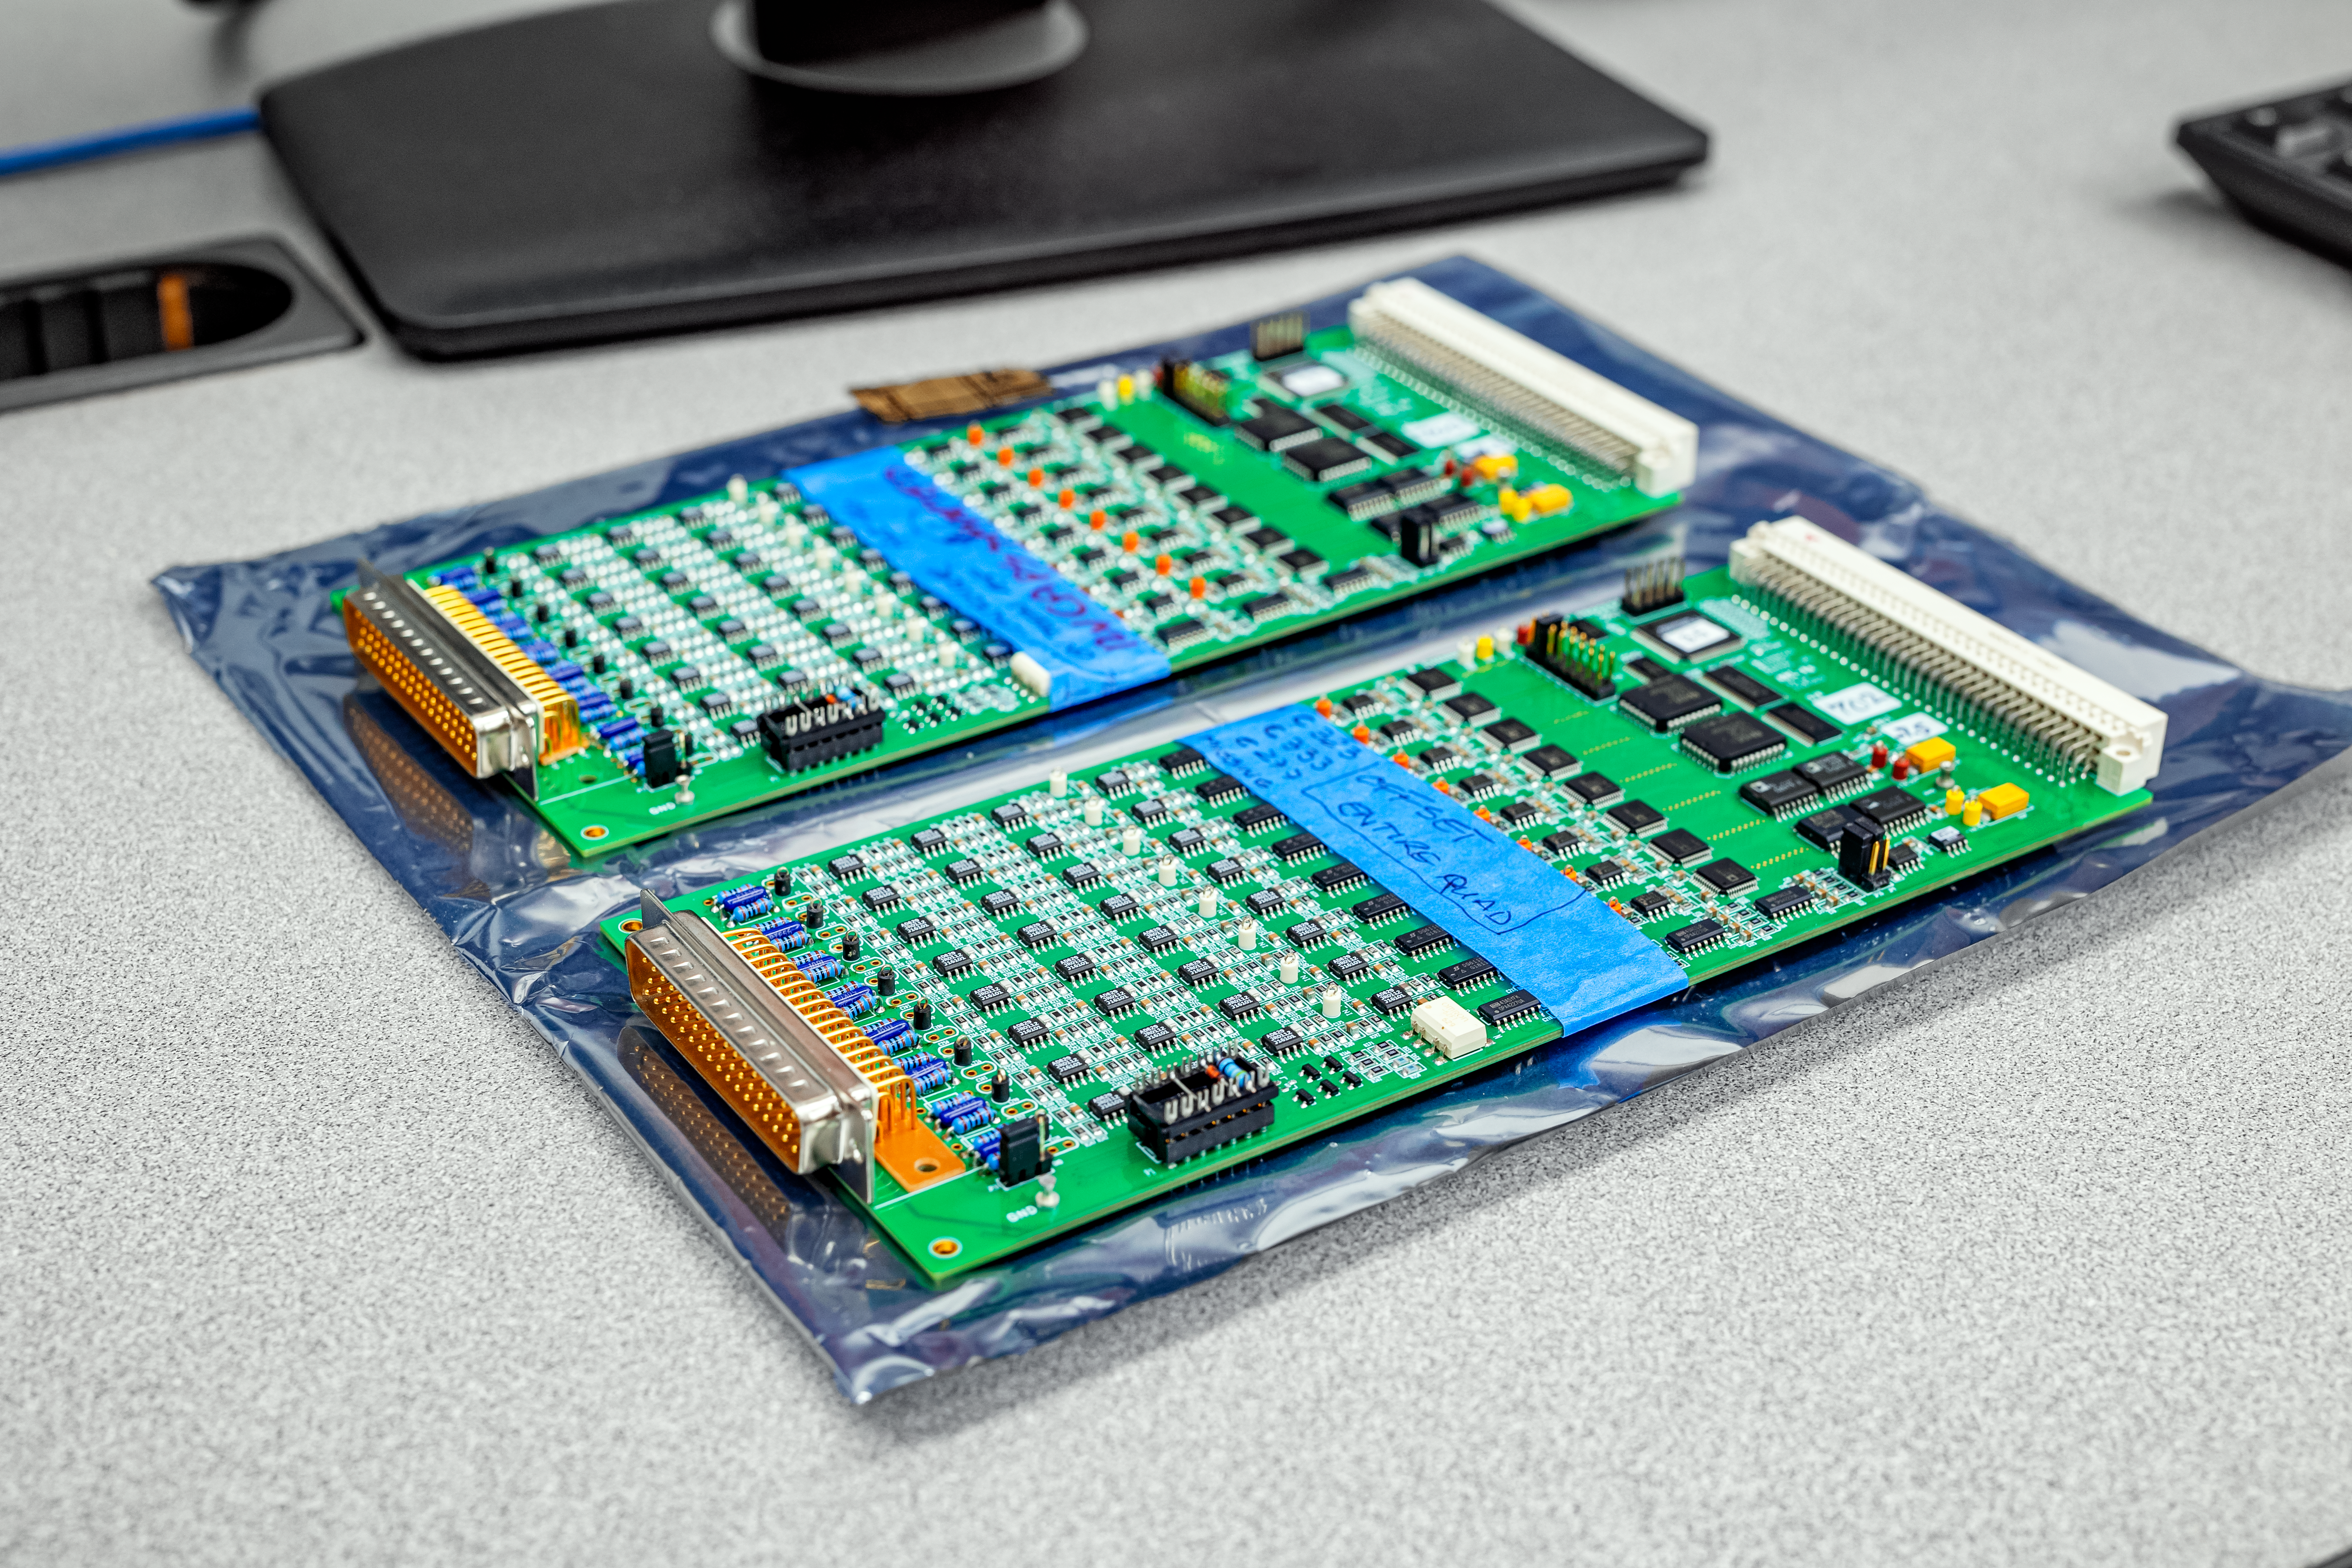

Electronic Components at Gemini North Hilo Base Facility

Electronic components for testing at Gemini North Hilo Test Facility.

Credit: International Gemini Observatory/NOIRLab/NSF/AURA/T. Slovinský